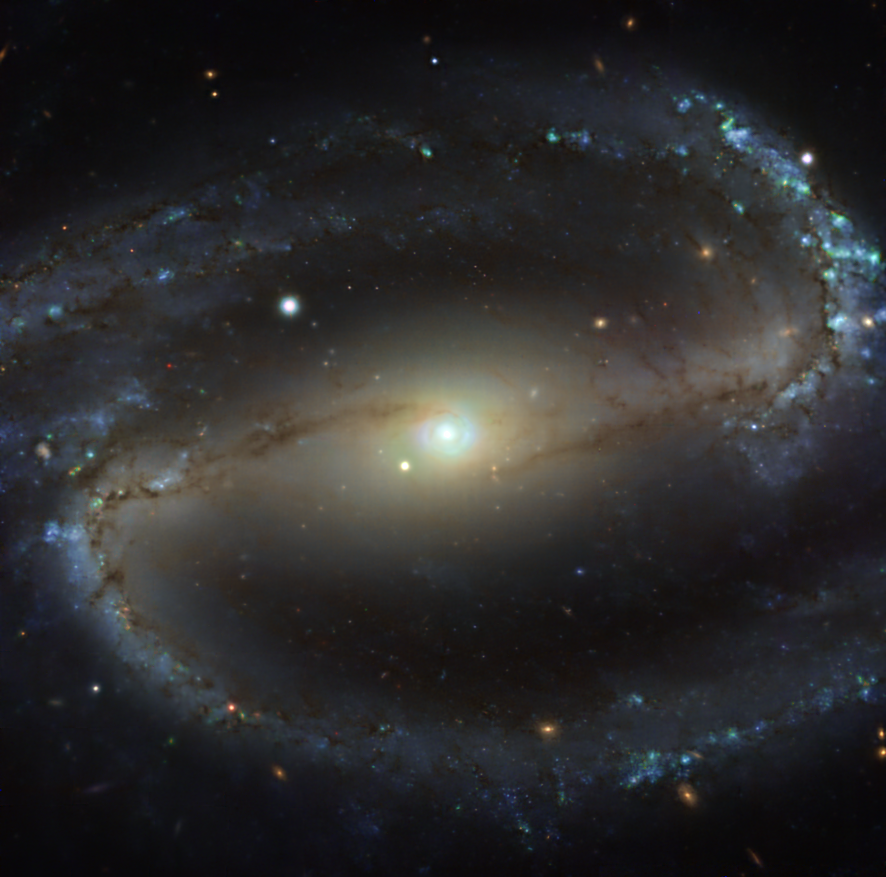

The NGC 1300 galaxy as seen with MUSE on ESO’s VLT

This image of the nearby galaxy NGC 1300, taken with the Multi-Unit Spectroscopic Explorer (MUSE) on ESO’s Very Large Telescope (VLT), combines green, red and infrared filters to reveal the distribution of stars.

NGC 1300 is a spiral galaxy, with a bar of stars and gas at its centre, located approximately 61 million light-years from Earth in the constellation Eridanus.

The images were taken as part of the Physics at High Angular resolution in Nearby GalaxieS (PHANGS) project, which is making high-resolution observations of nearby galaxies with telescopes operating across the electromagnetic spectrum.

Credit: ESO/PHANGS